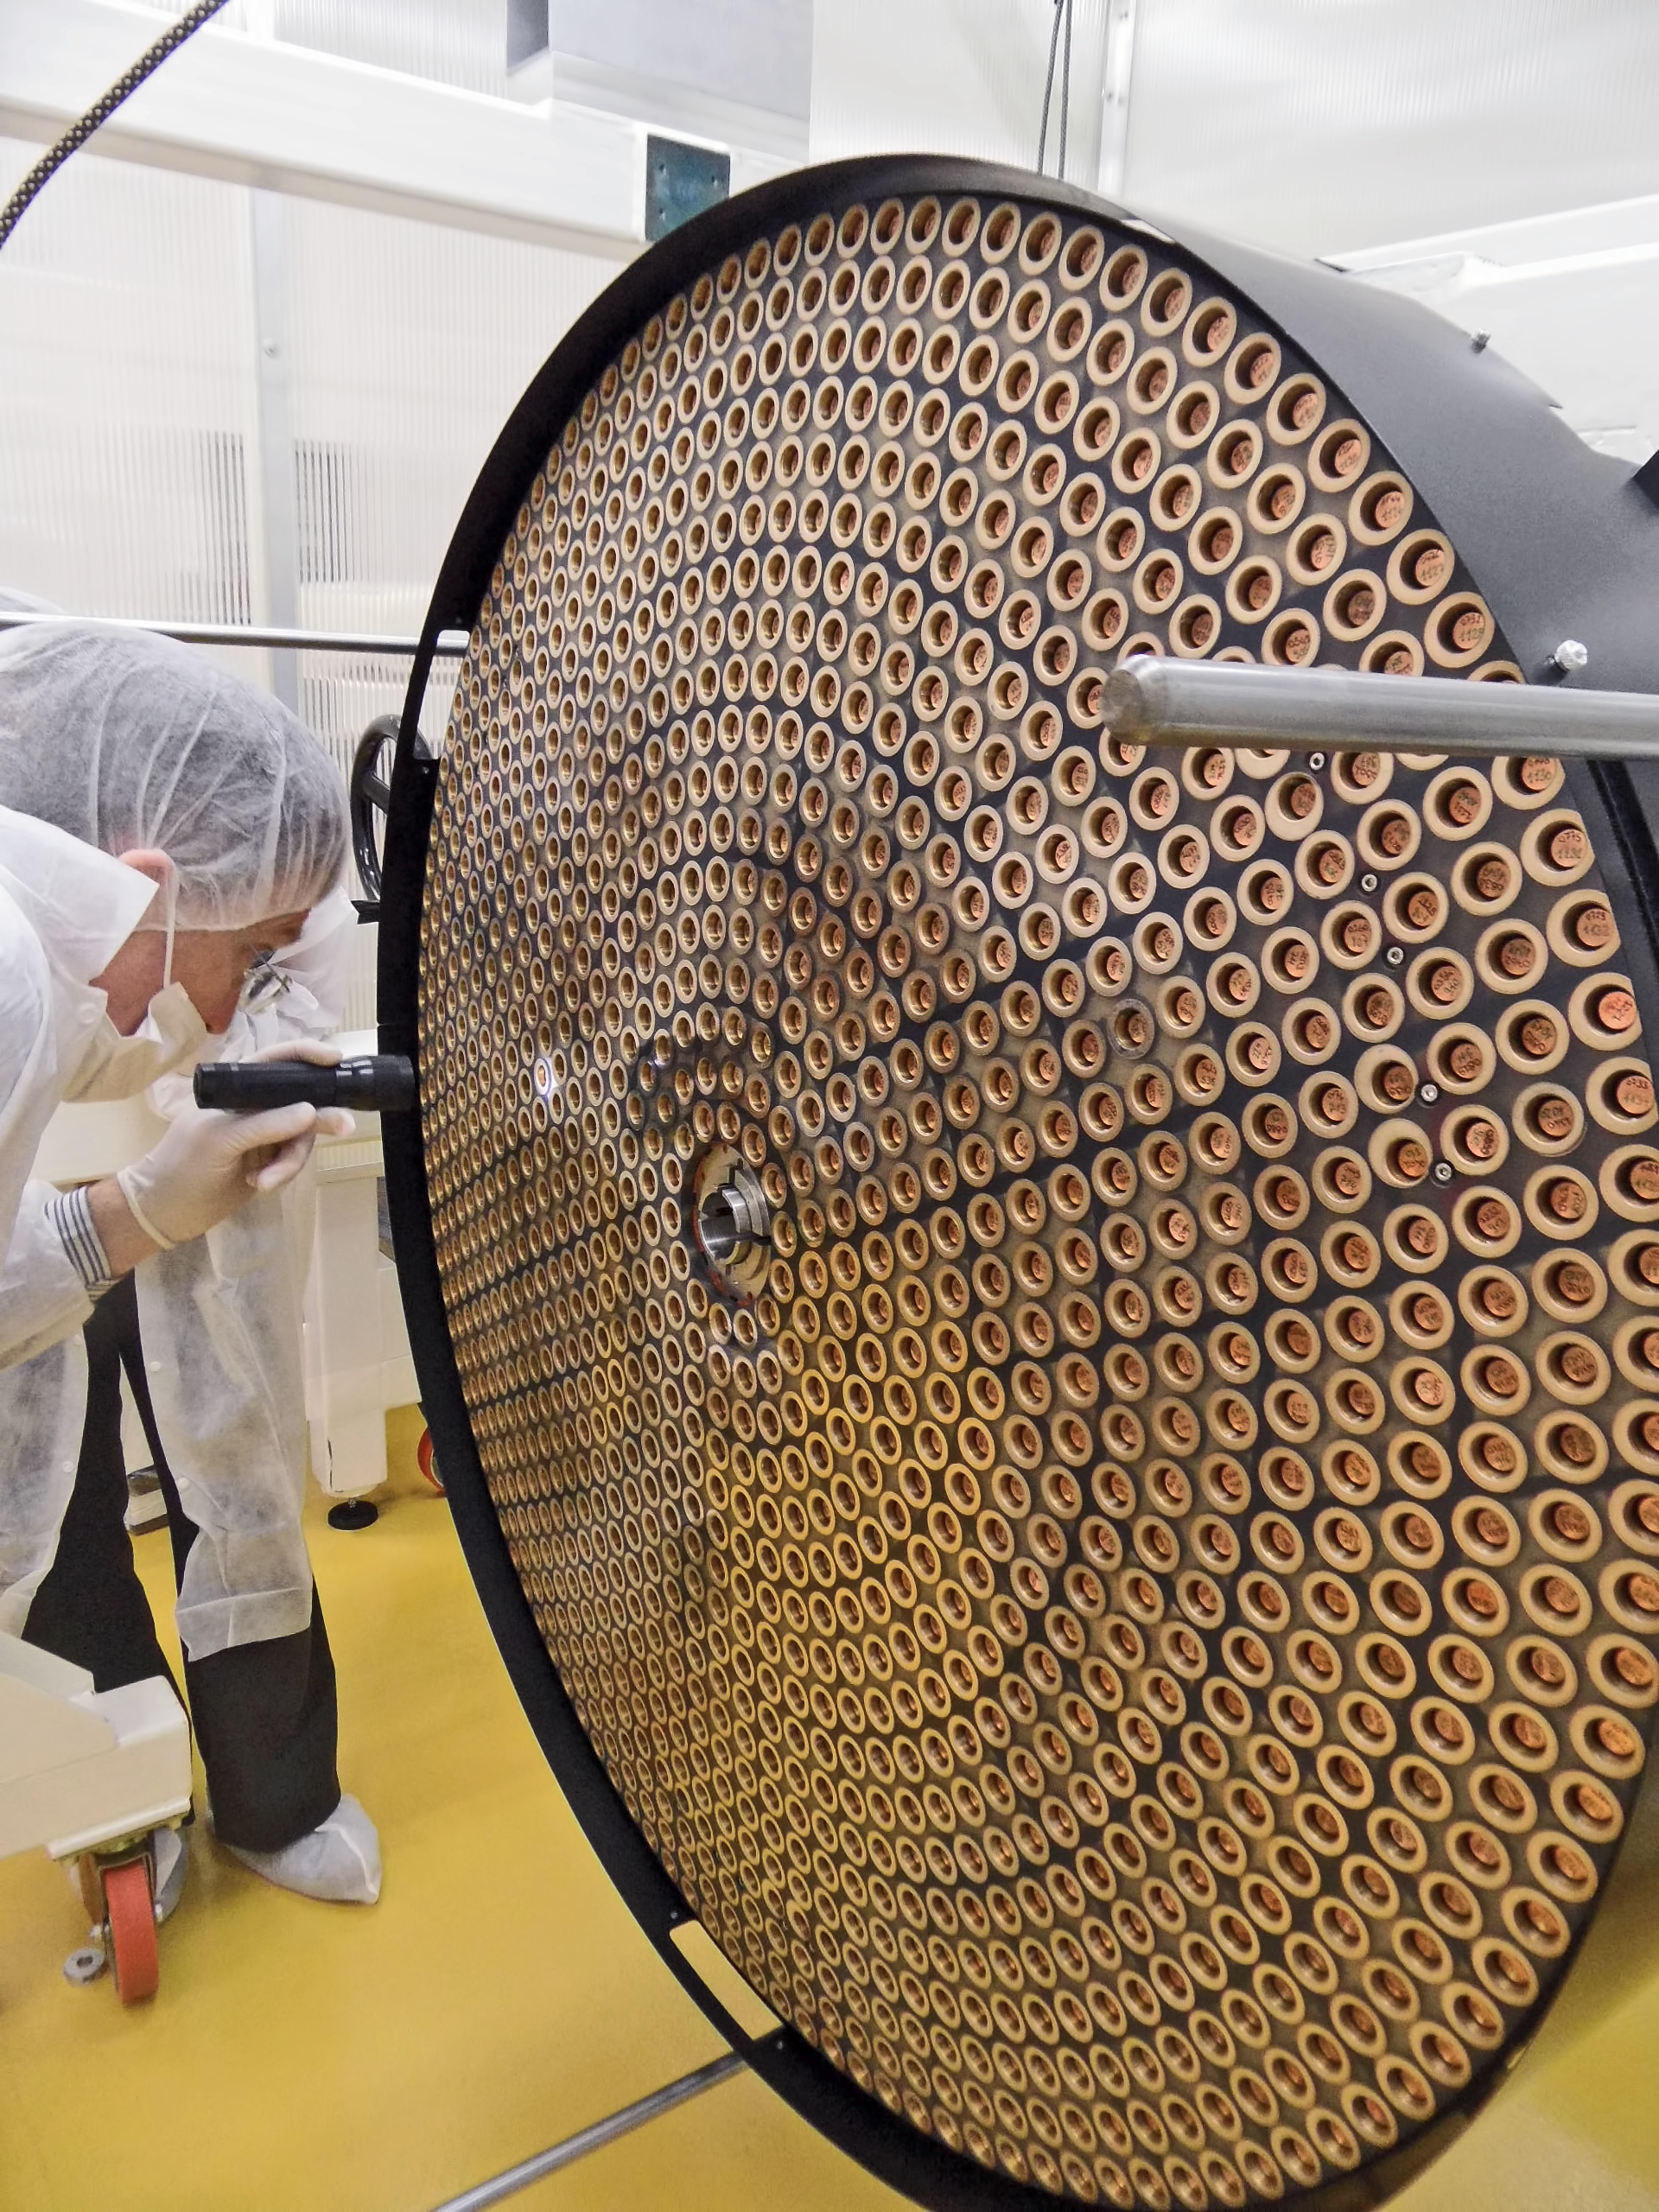

Deformable secondary mirror

This is the deformable secondary mirror (DSM), one of the key systems of the VLT Adaptive Optics Facility (AOF) in Paranal, Chile. The 1170 recesses for the magnets surrounded by the chemically deposited rings of silver coating can be clearly seen. In this image the mirror is still undergoing optical tests. To learn more about its construction and testing read issue 151 of the Messenger.

Credit: ESO